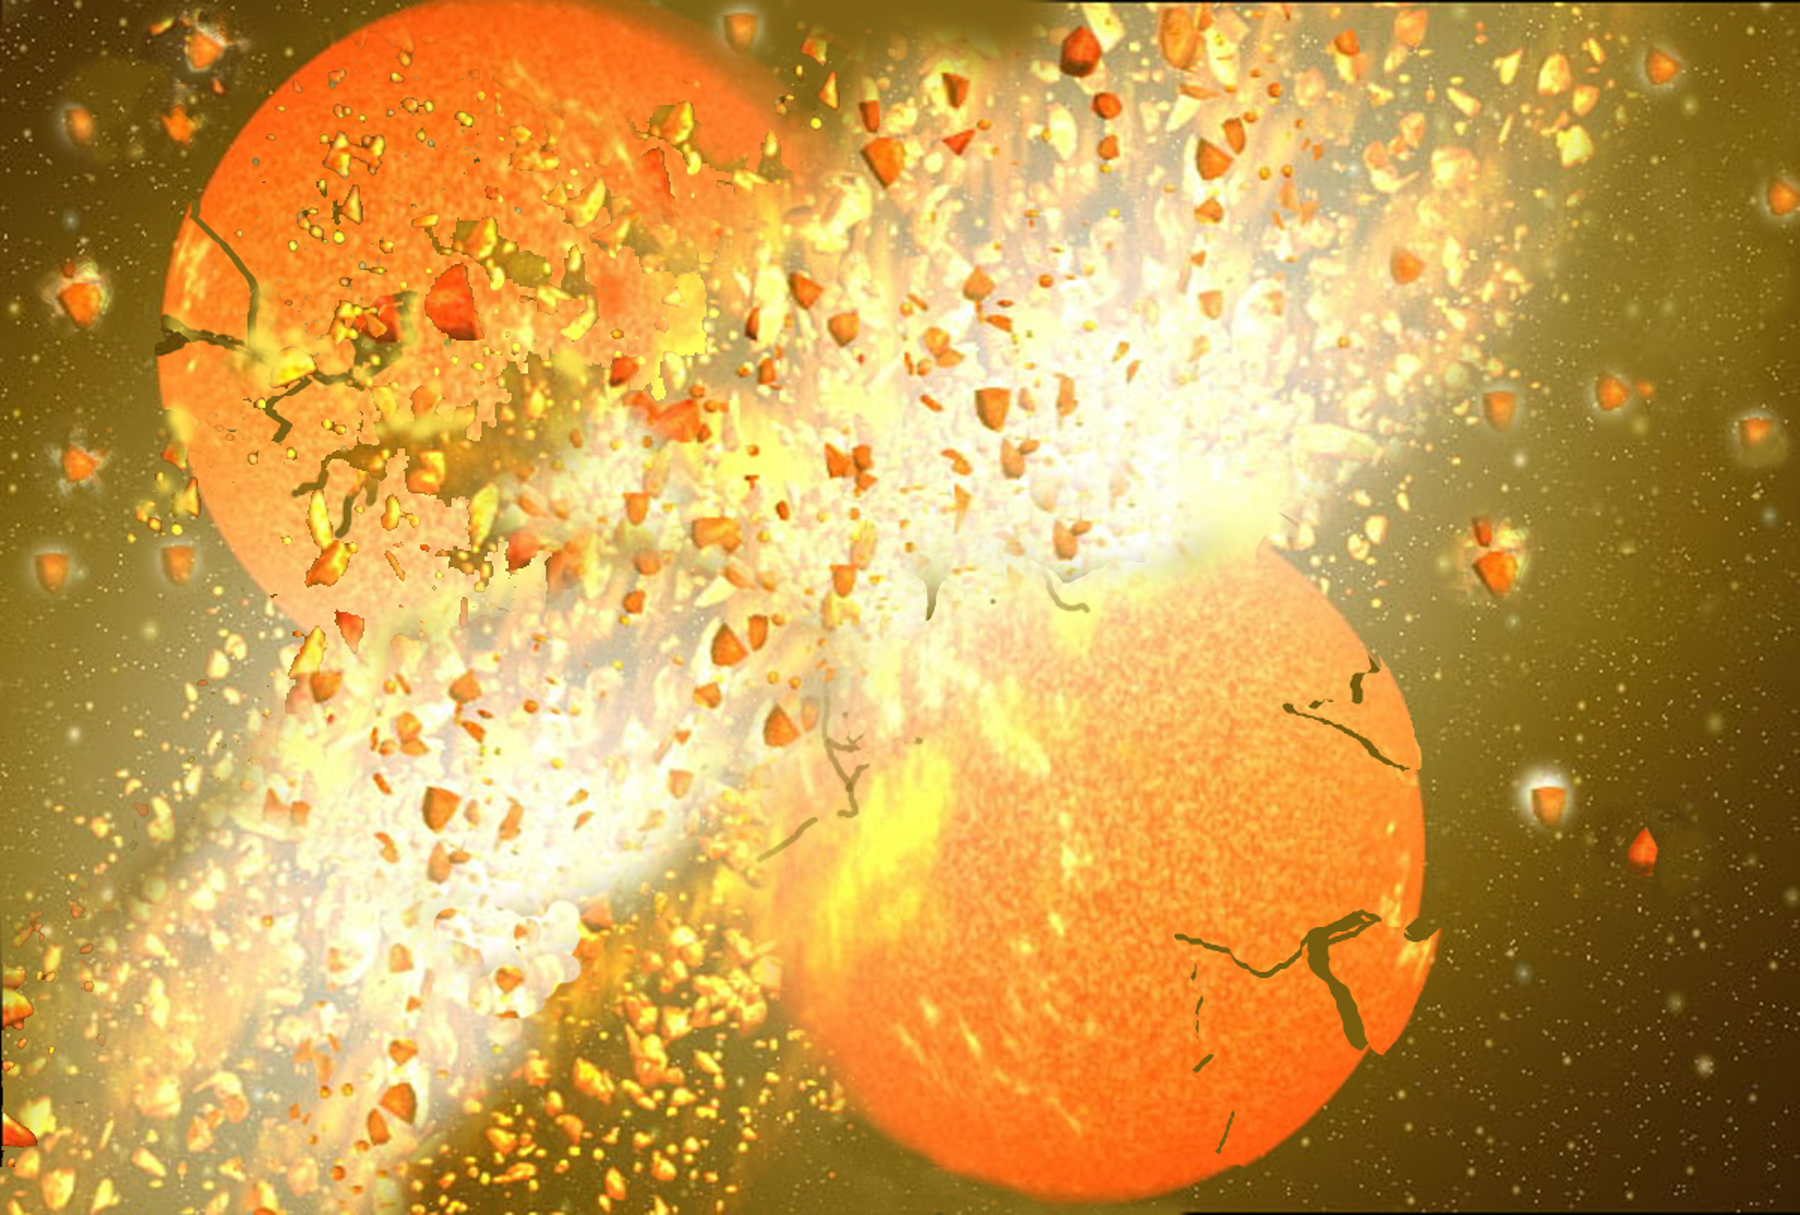

Dusting for Clues: Gemini Discovers Evidence for Colliding Bodies in Planet Forming Disk

Artist's rendering of a possible collison scenario.

Credit: Gemini Observatory/NSF/AURA/J. Lomberg